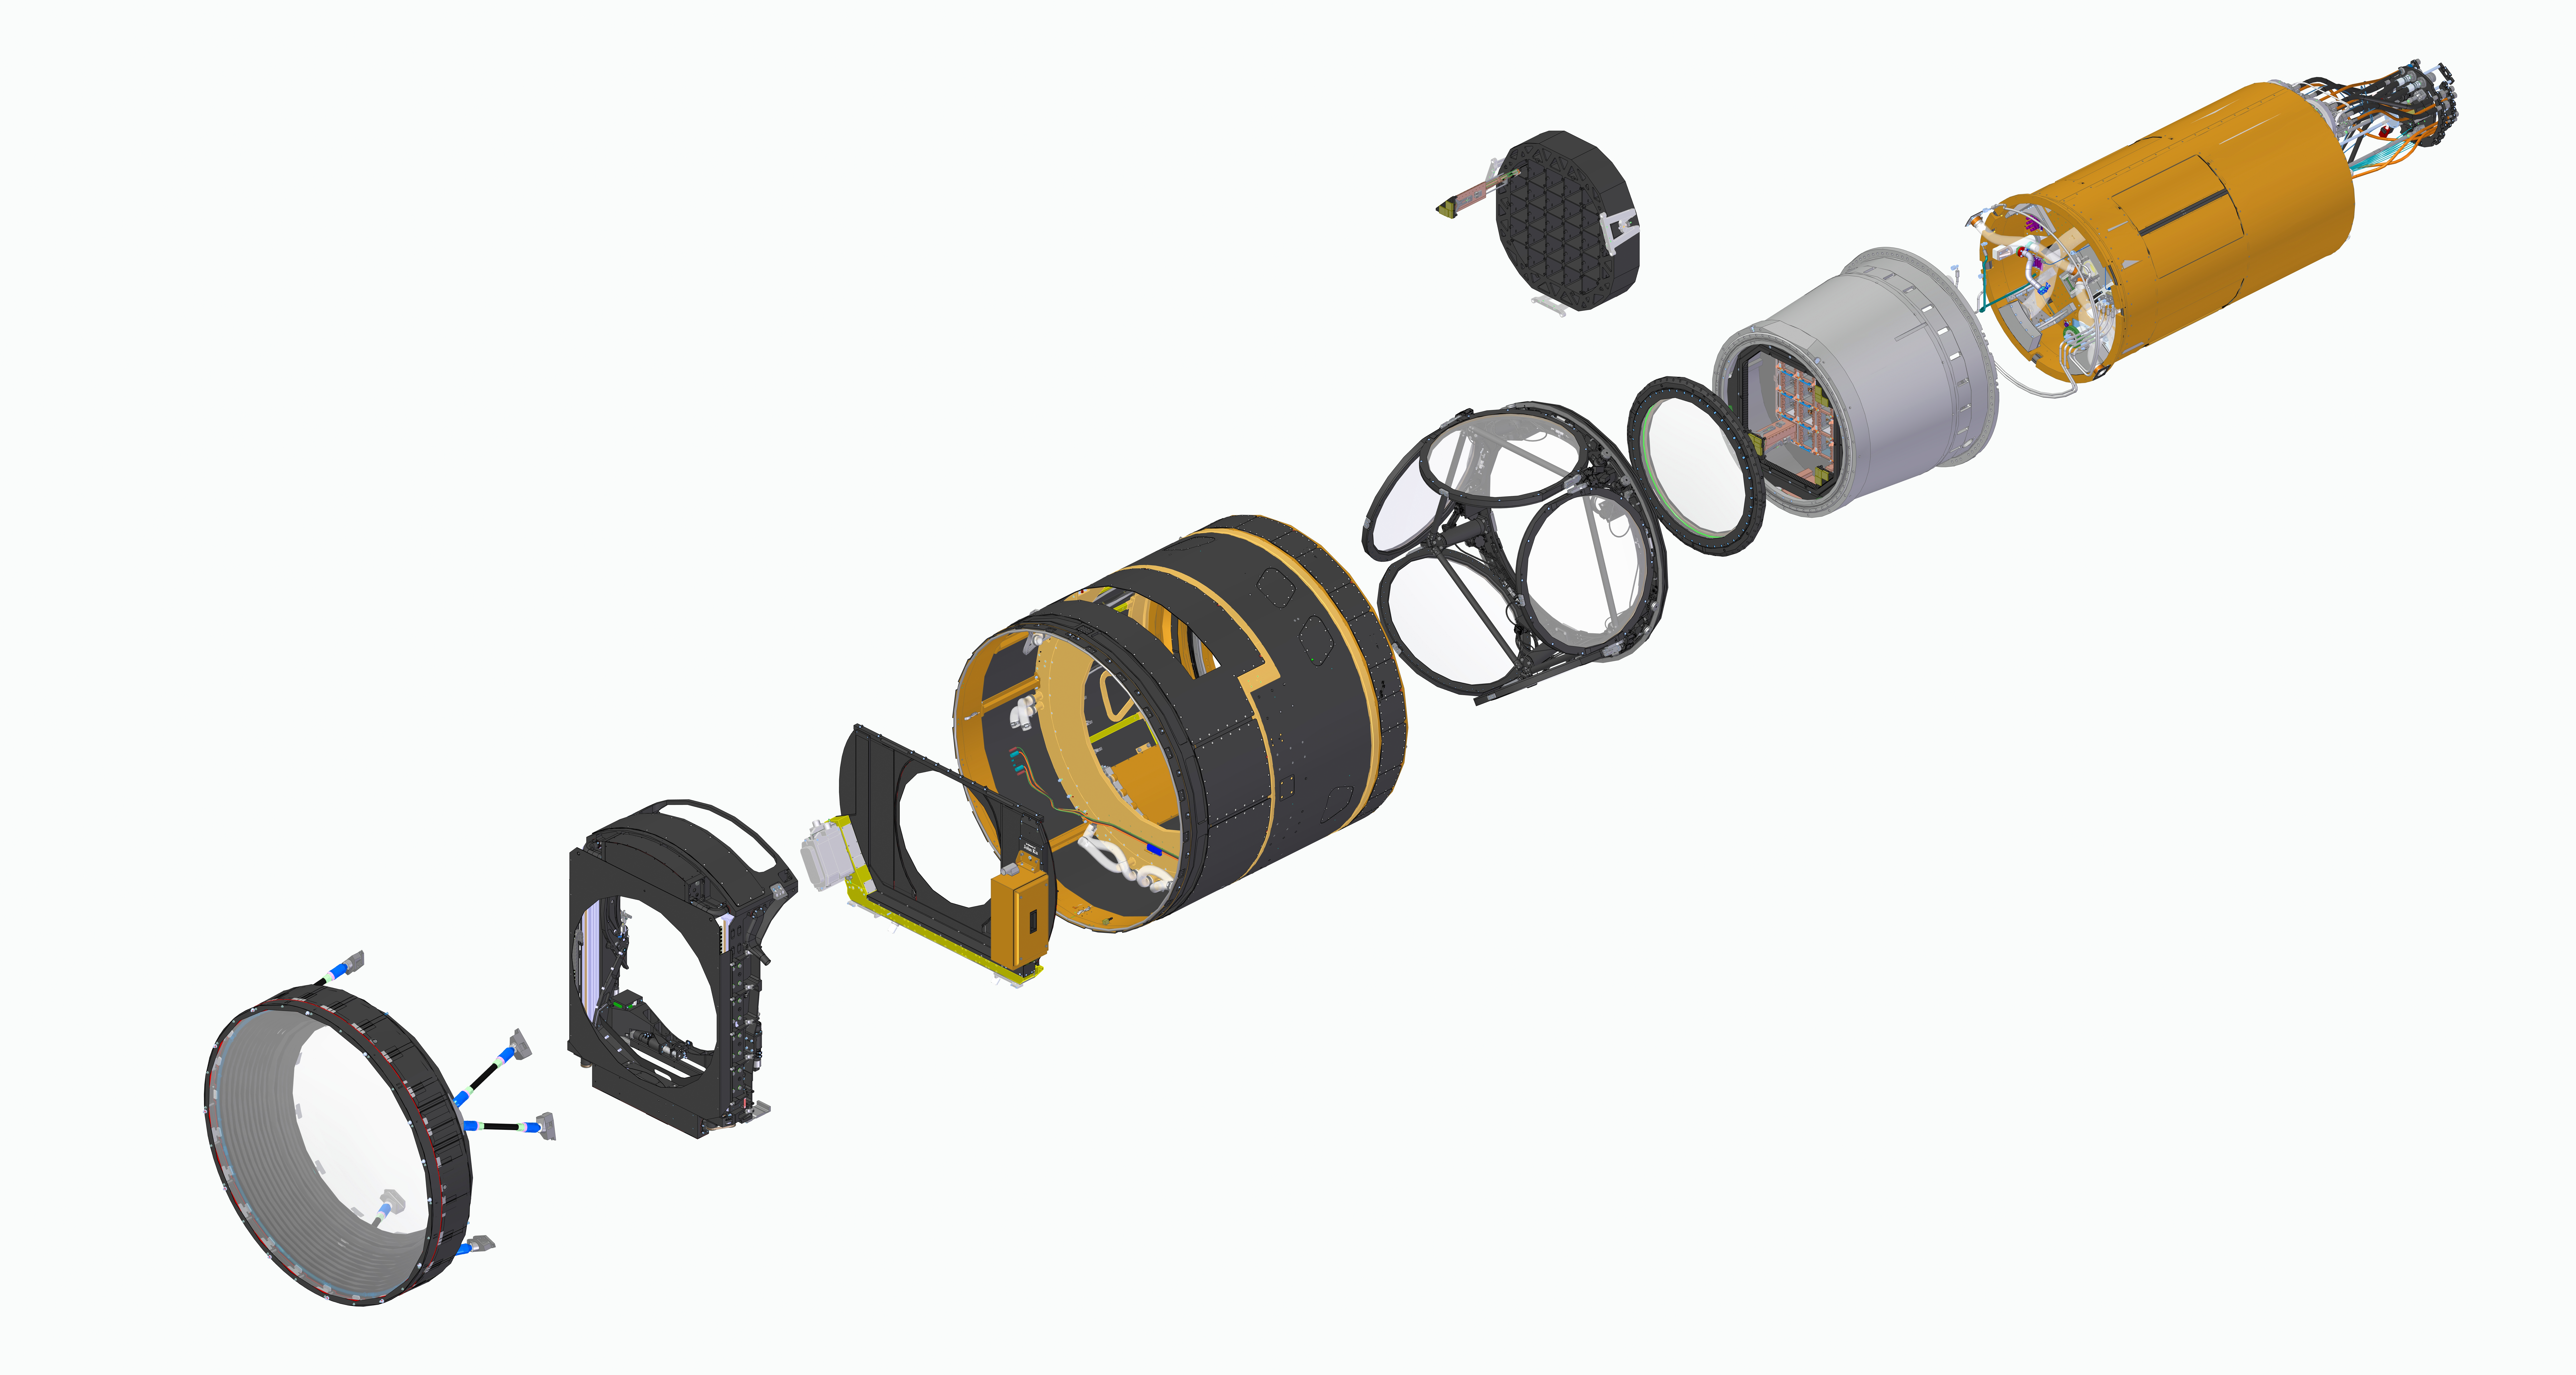

LSST Cam Exploded View

LSST Camera Exploded View

Credit: Travis Lange/SLAC National Accelerator Lab